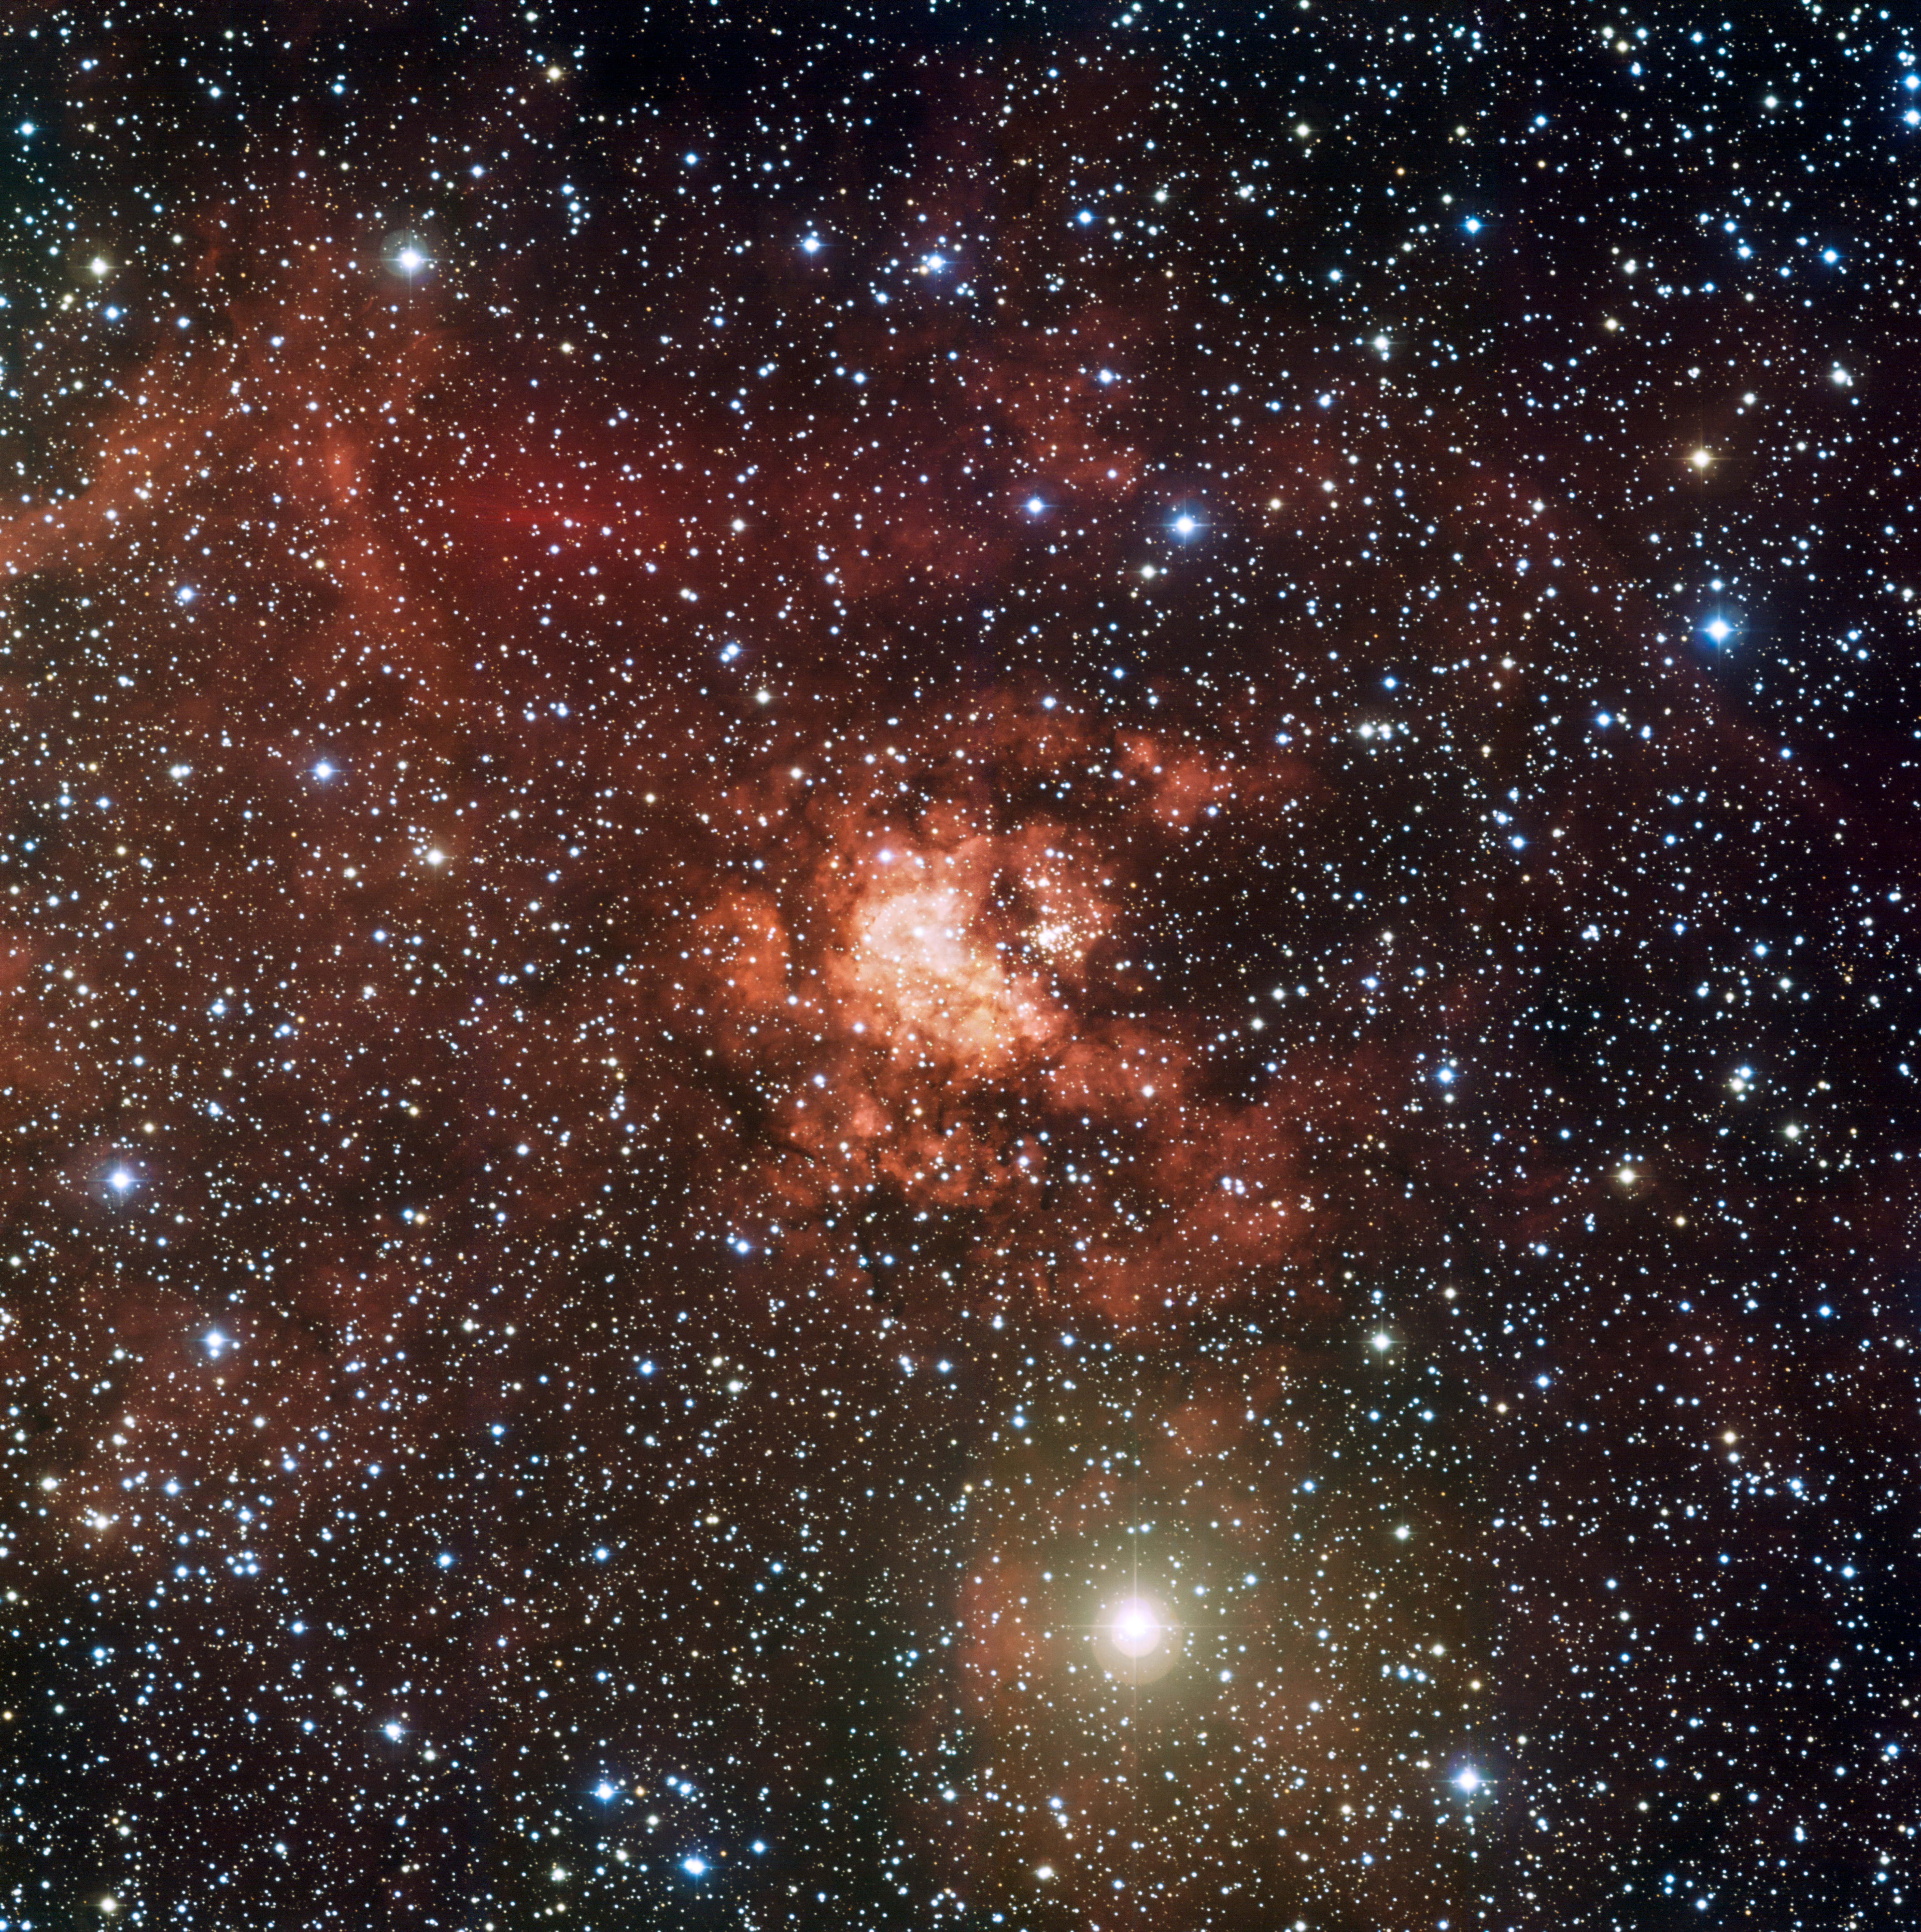

The Gum 29 nebula

This image shows the amazing intricacies of the vast stellar nursery Gum 29. At its centre lies the cluster of young stars Westerlund 2. One object at the bottom of the cluster is in fact a system of two of most massive stars known to astronomers. The image is based on data obtained with the Wide Field Imager (WFI) camera attached to the 2.2-m Max-Planck/ESO telescope through four different filters (B, V, R, and H-alpha).

Credit: ESO